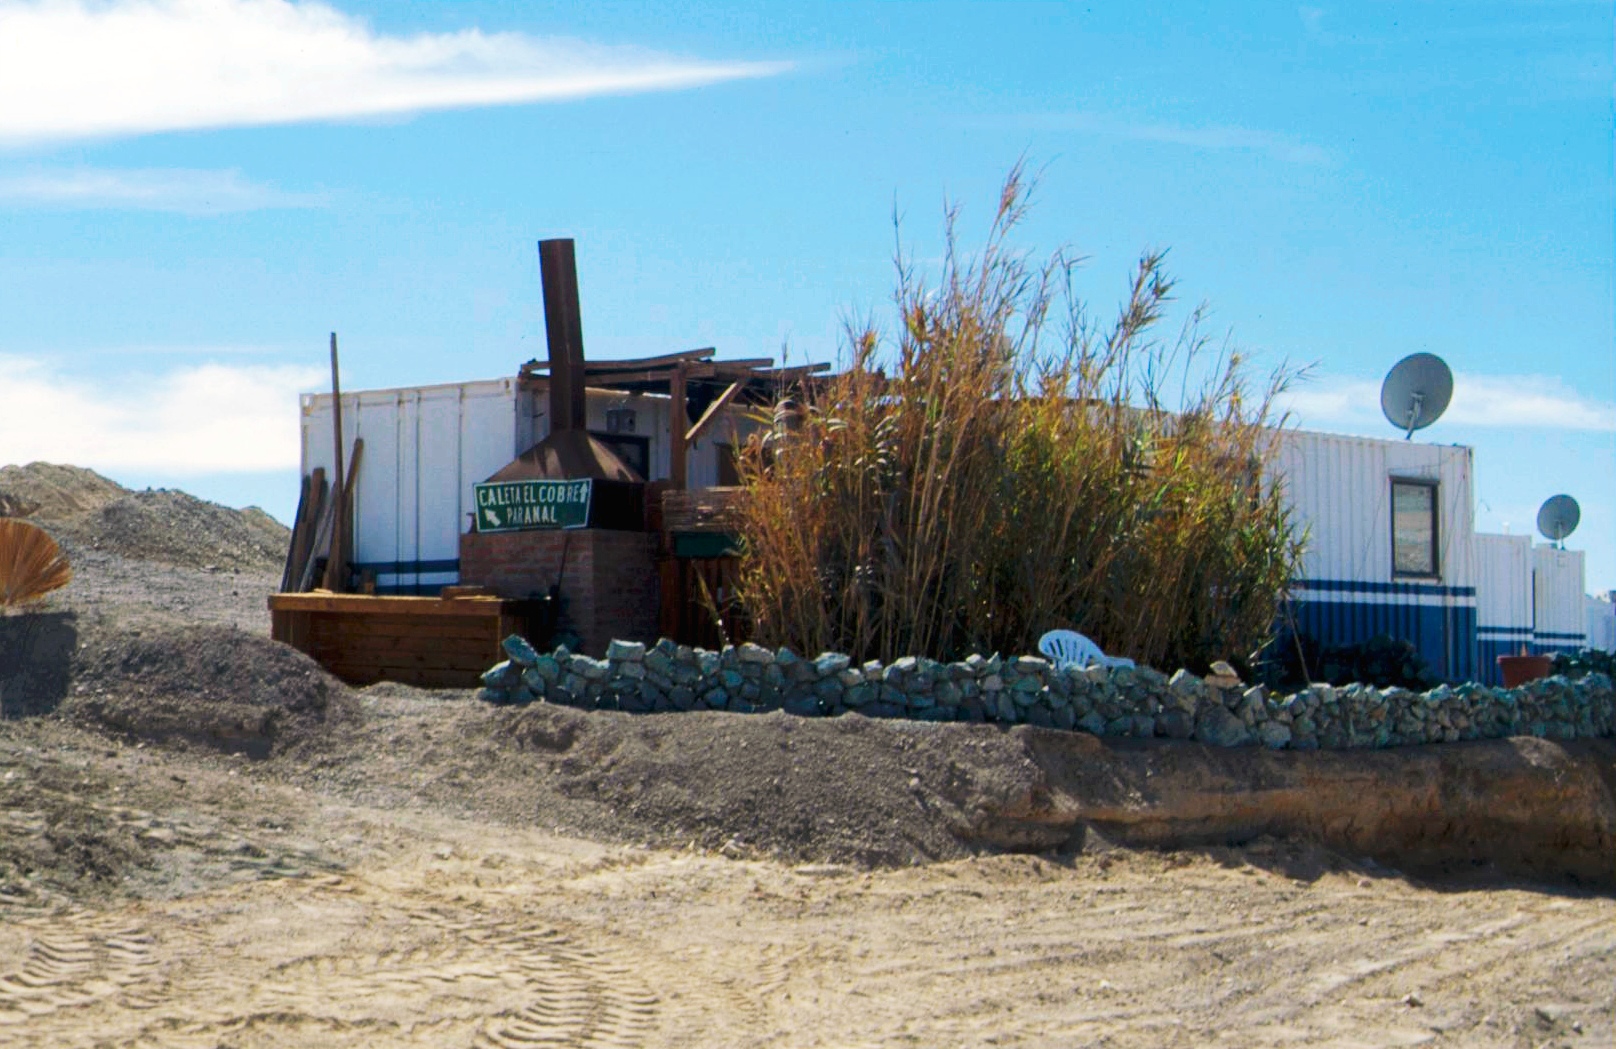

Make your home in the desert

In the early days of the Paranal Observatory, before astronomers and other personnel moved to the comfortable Residencia Hotel, the staff of the observatory used to live in containers like this one. These containers were located where one can find today the start of the "Star Trail" at the west end of the Residencia.

The owner of this very special container spent a lot of effort to make himself a nice home, in the desert. A barbecue grill was added, as well as the plants visible in the foreground. To water the plants, shower water has to be used. Additional flower beds and boxes were used later to add even more green to the surroundings of the container and a stone wall with copper ore rocks from the abandoned mine on the way to Paranal was constructed to surround the little garden.

Credit: S. Berta/ESO